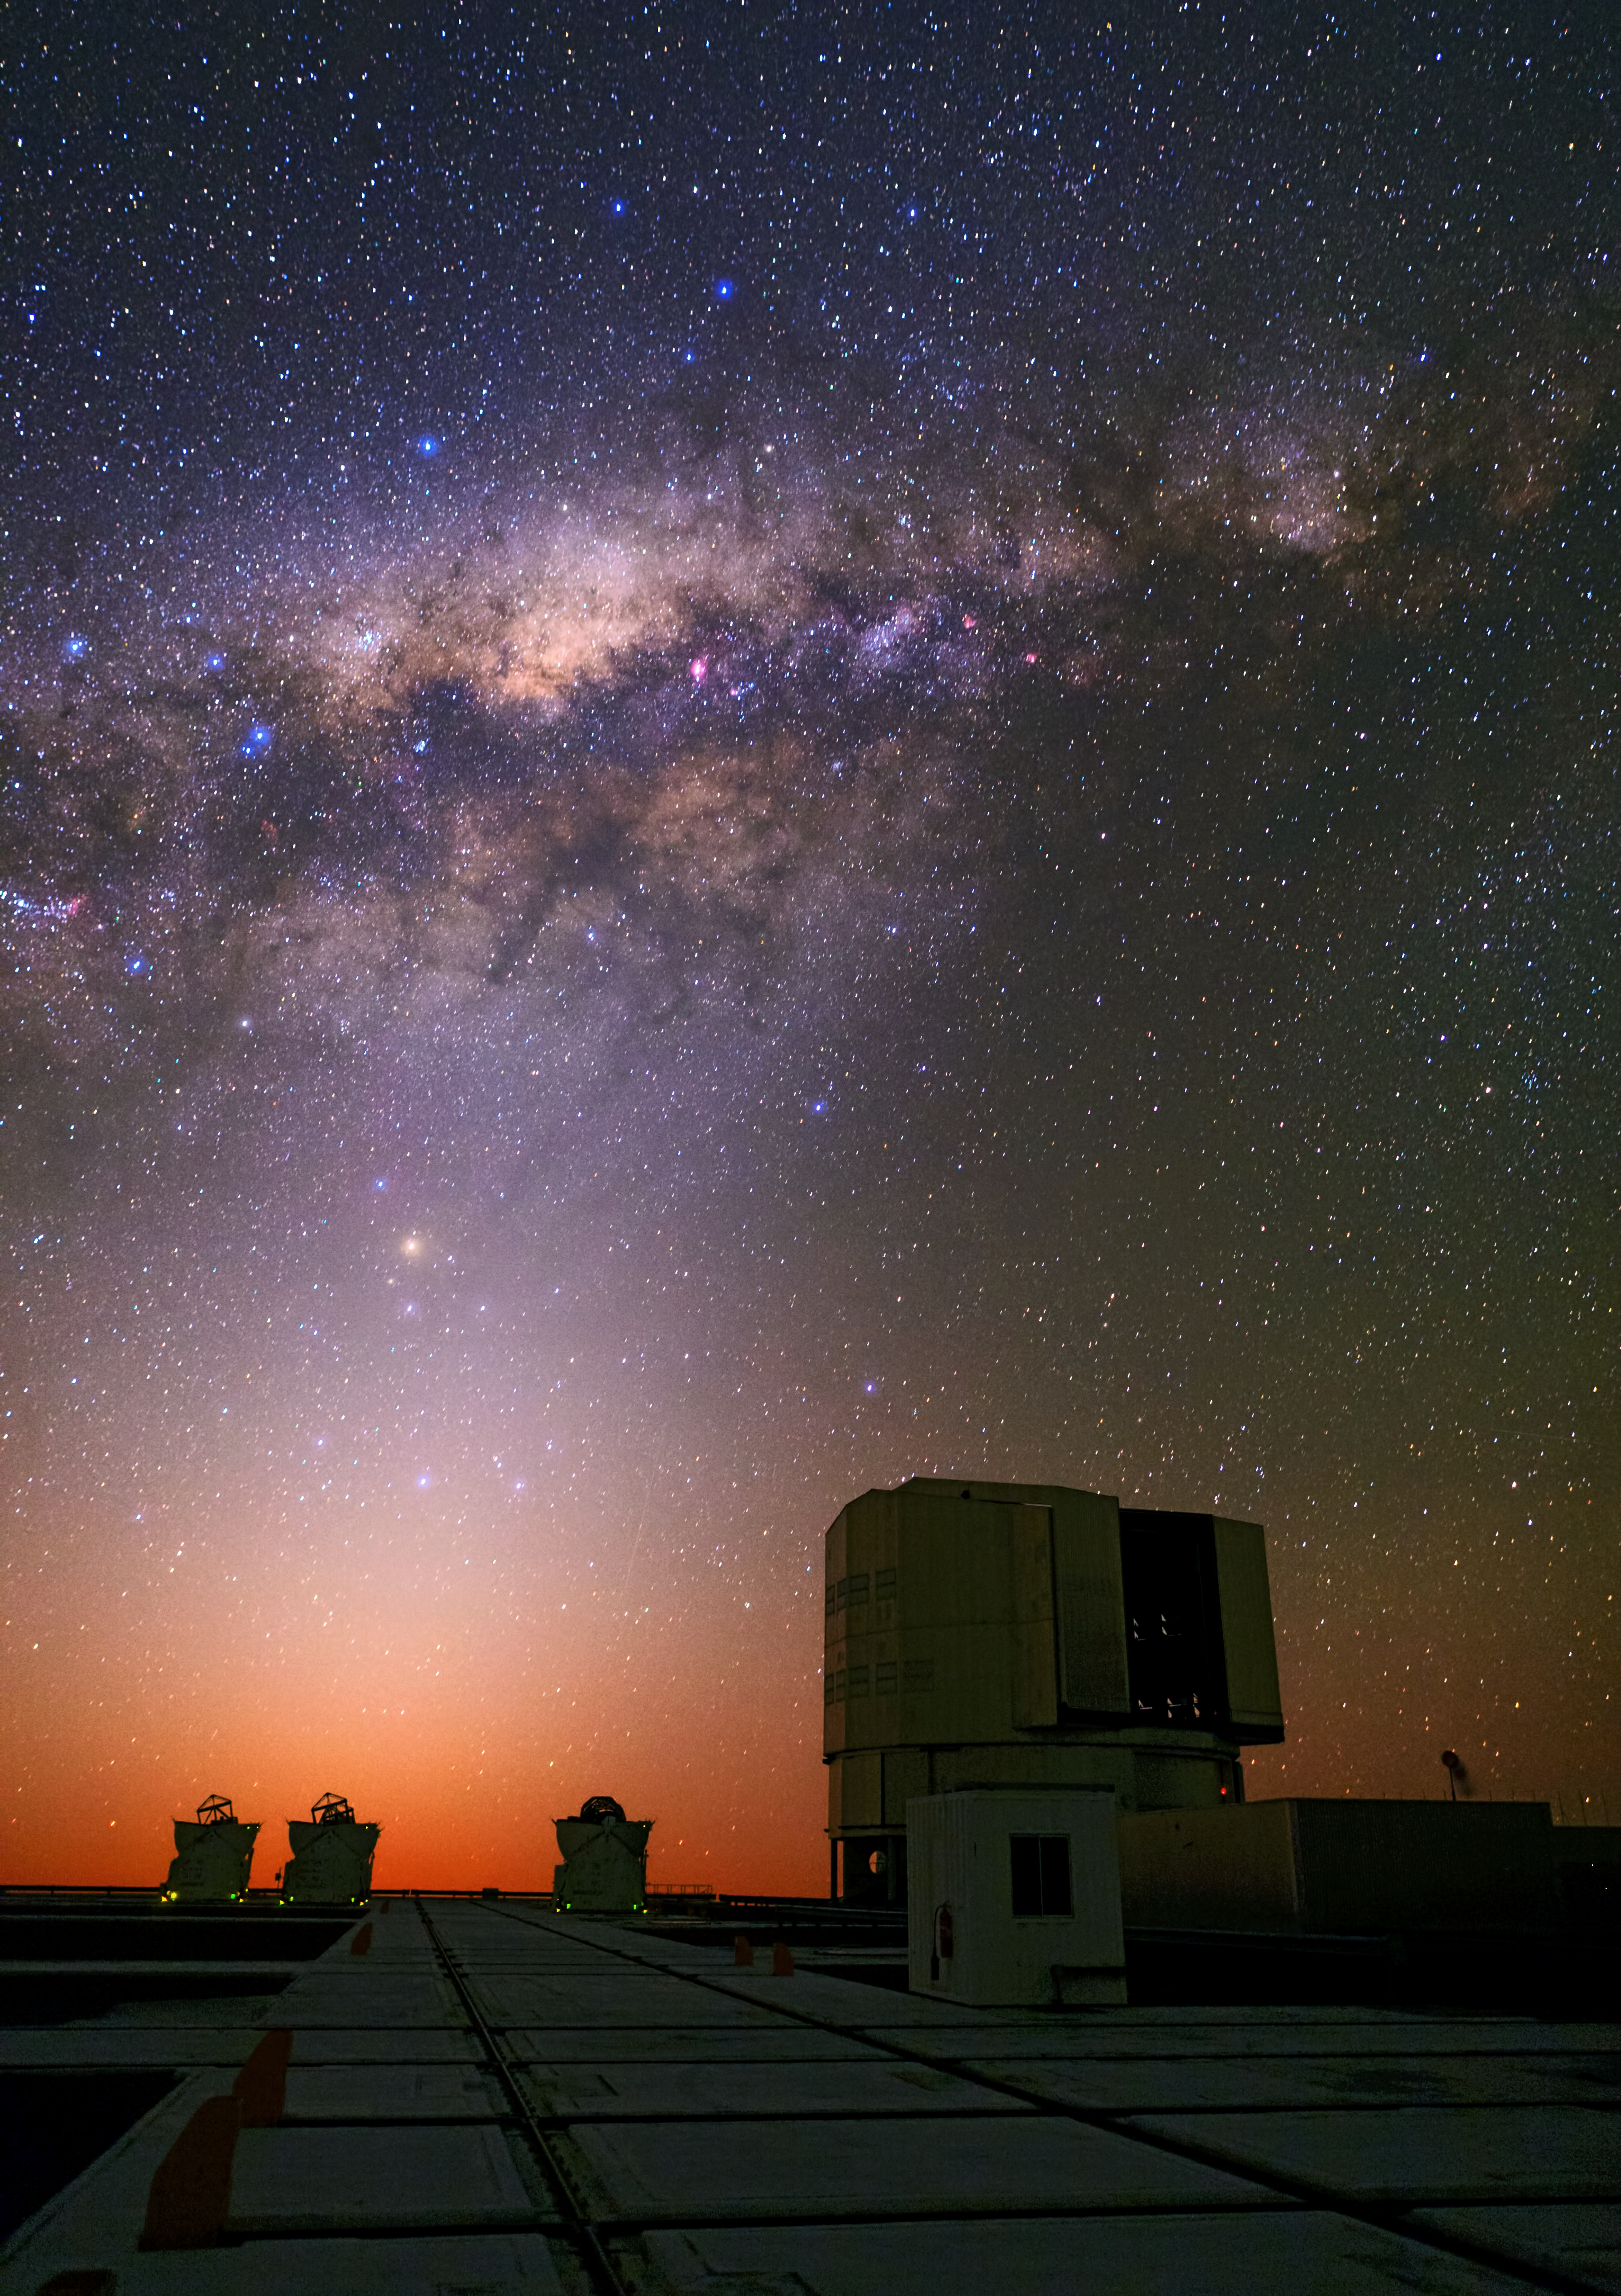

Romantic sunset over the VLT

In this romantic scene a bright, crimson sunset complements the colourful centre of the Milky Way and the zodiacal light above the platform of the Very Large Telescope (VLT) on Cerro Paranal.

The pink regions scattered across the disc of our galaxy are regions where new stars are being born. On average the disc is about 1000 light-years tall and about 100 000 light-years in diameter. The setting Sun is just one of over 400 billion stars found in the Milky Way.

Captured in this image is one of the Unit Telescopes (UTs, here UT1 also known as Antu) and three of the four Auxiliary Telescopes (ATs) which form part of the Very Large Telescope Interferometer (VLTI).

To the left of the UT is a very faint meteor, and the red supergiant star Antares stands out above the ATs. Antares is found at the heart of the constellation of Scorpius (The Scorpion).

This photograph was taken by Babak Tafreshi, one of the ESO Photo Ambassadors.

Credit: ESO/B. Tafreshi (twanight.org)